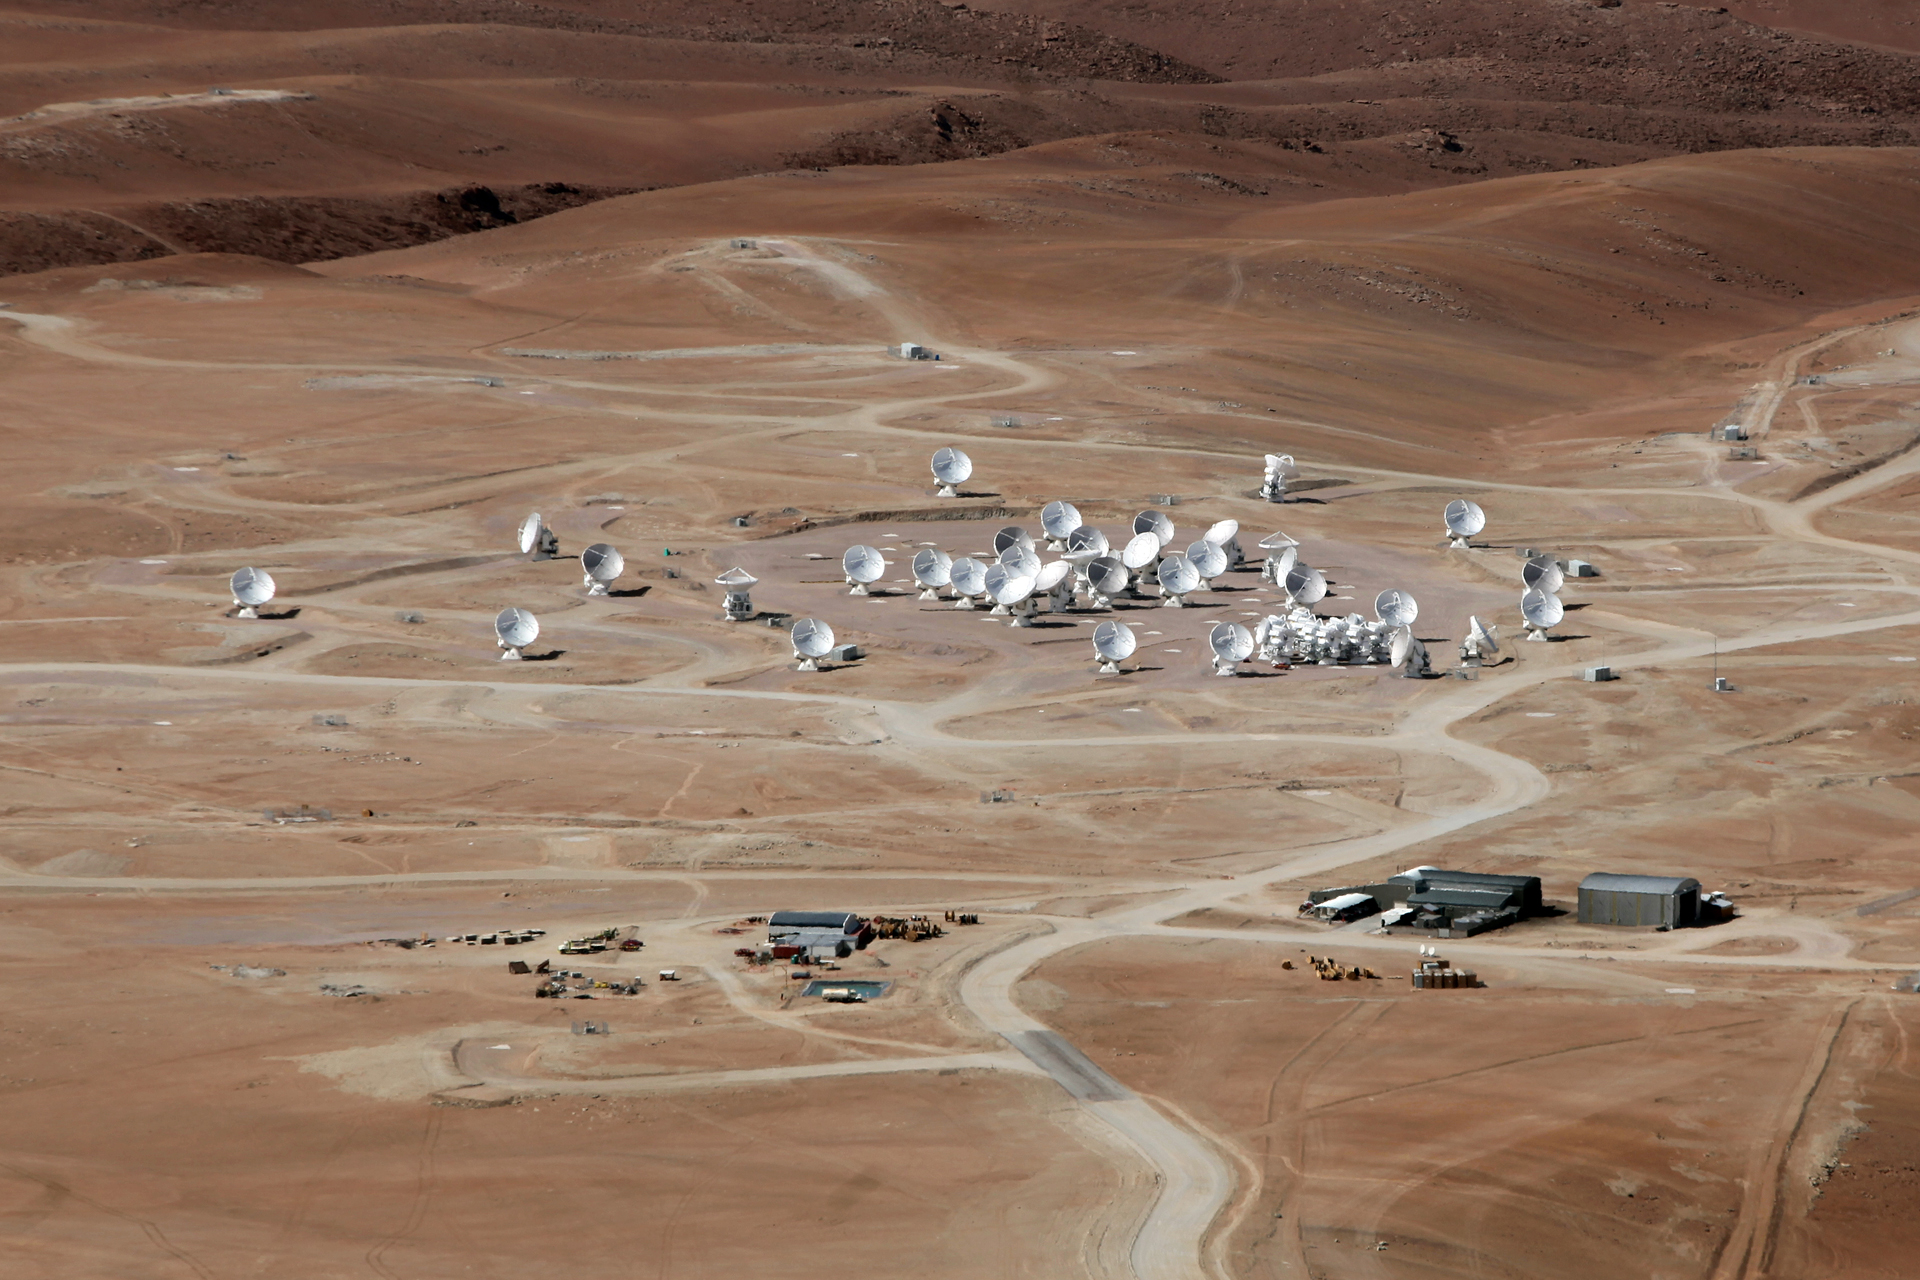

ALMA Nears Completion

In this photo taken from a neighboring extinct volcano, the Atacama Large Millimeter/submillimeter Array is nearly complete. Here, at 16,500 feet up in the Chilean Andes, 66 of the most complex radio telescopes on Earth will combine their radio views for the first time in late 2013. In this photo from December 2012, the array has 48 antennas.

Credit: C. Padilla, NRAO/AUI/NSF